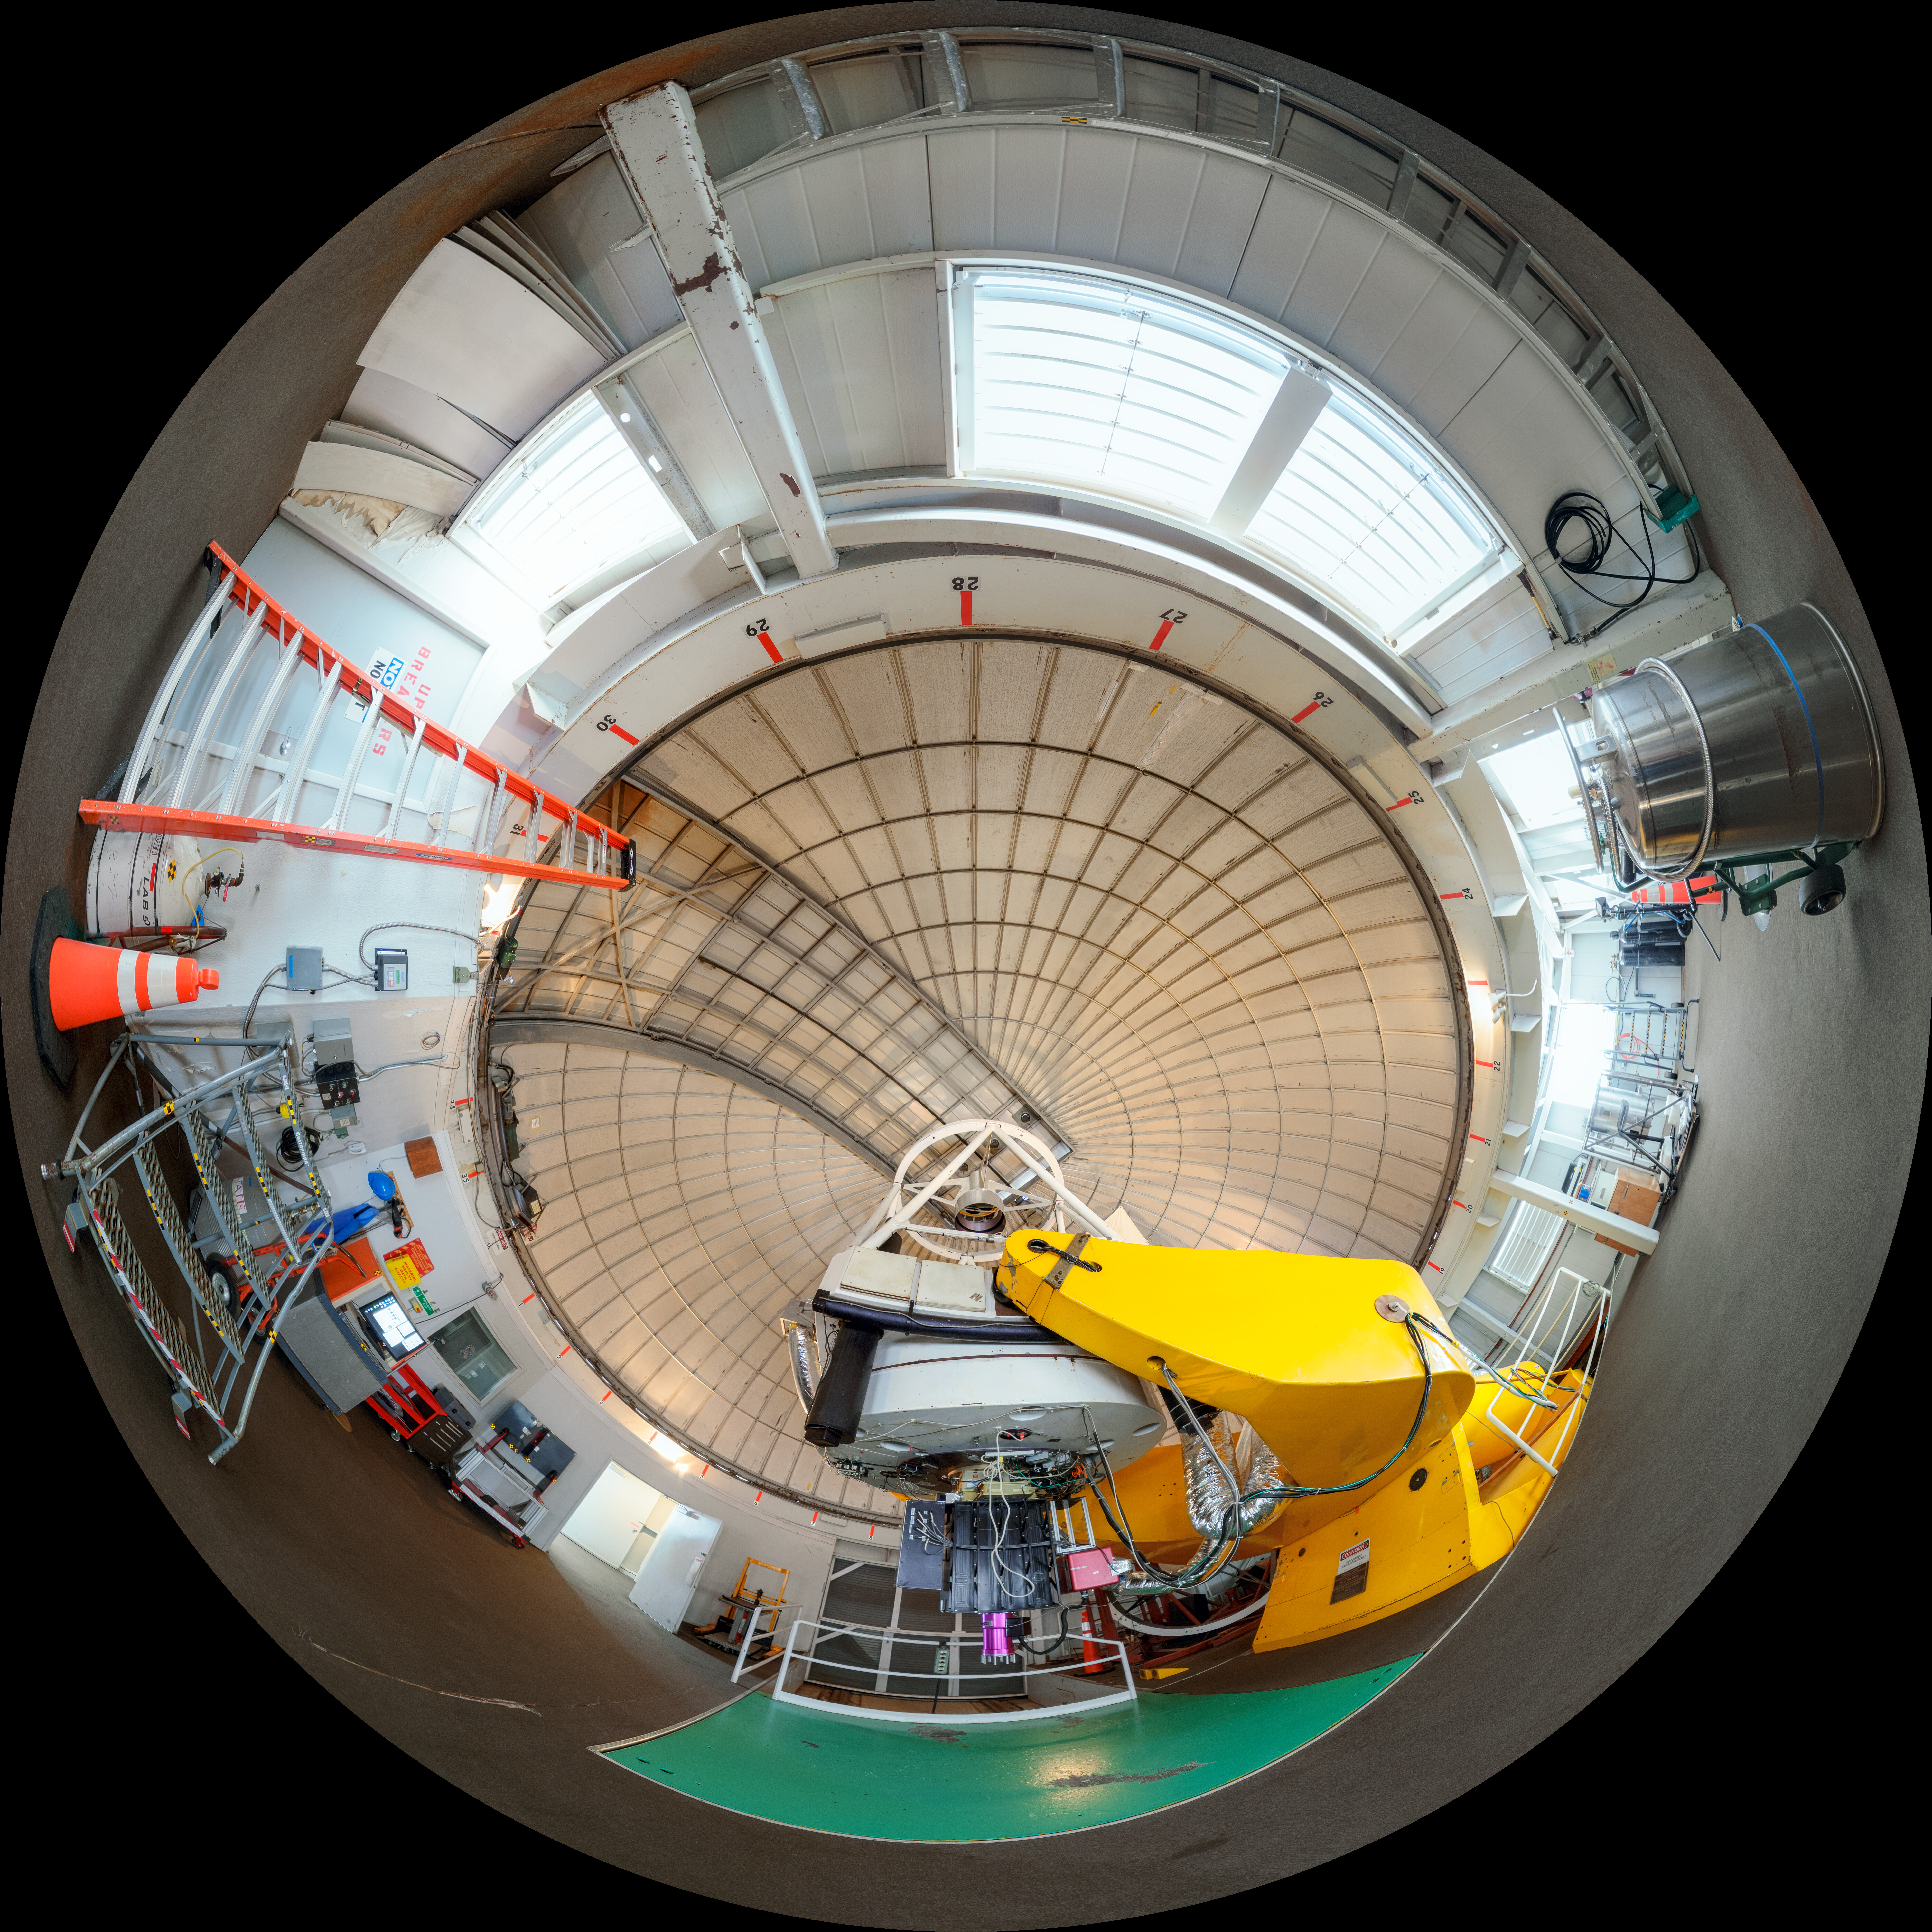

Kitt Peak Hiltner 360 View

A 360 degree view of the Hiltner 2.4-meter Telescope on Kitt Peak.

Credit: KPNO/NOIRLab/AURA/NSF/P. Horálek